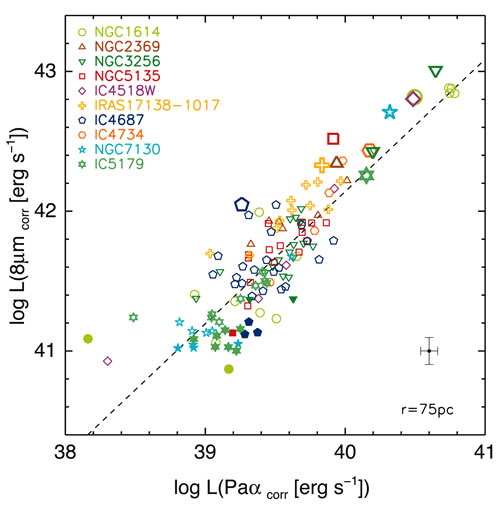

Imaging of LIRGs within the program sample

Imaging of LIRGs within the program sample. The left column shows NICMOS broadband near-IR imaging of the targets, the middle column shows continuum-subtracted Paschen-alpha emission, the right column shows the T-ReCS mid-IR imaging. Note the strong morphological correlation between the Paschen-alpha and T-ReCS images.

Credit: International Gemini Observatory/NOIRLab/NSF/AURA